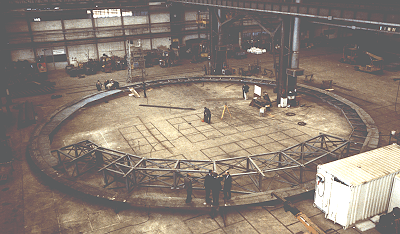

Early construction on VLT

This photo shows the preassembly of the upper ring of the fixed part of the enclosure for the 8.2-metre
Unit Telescope of the ESO Very Large Telescope (VLT). It was taken in mid-September 1994 at the IDROMACCHINE company in Mestre near Venice (Italy), where this structure has been under construction
during the past year.

The steel ring measures about 28 metres in diameter; its position in the enclosure can be seen on ESO PR
ESO Press Photo eso9414-3 (a white-clad person to the right walks on it). It provides a platform that will give direct
access to the instruments at the Nasmyth focus of the telescope via the inner extensions seen in the
foreground.

After further tests in Europe, the first parts of this enclosure (with a total weight of approx. 100 tons) will now be shipped to the VLT site at Paranal in Chile. It is planned that they will leave the Italian port of Genova in early October 1994 and arrive at the port of Anatofagasta, 130 km North of Paranal, in late November. From here the transport will be by truck along the Panamerican Highway and up the mountain on the 12-metre wide road, just constructed for this purpose. The erection at Paranal will begin in mid-December 1994.

Credit: ESO